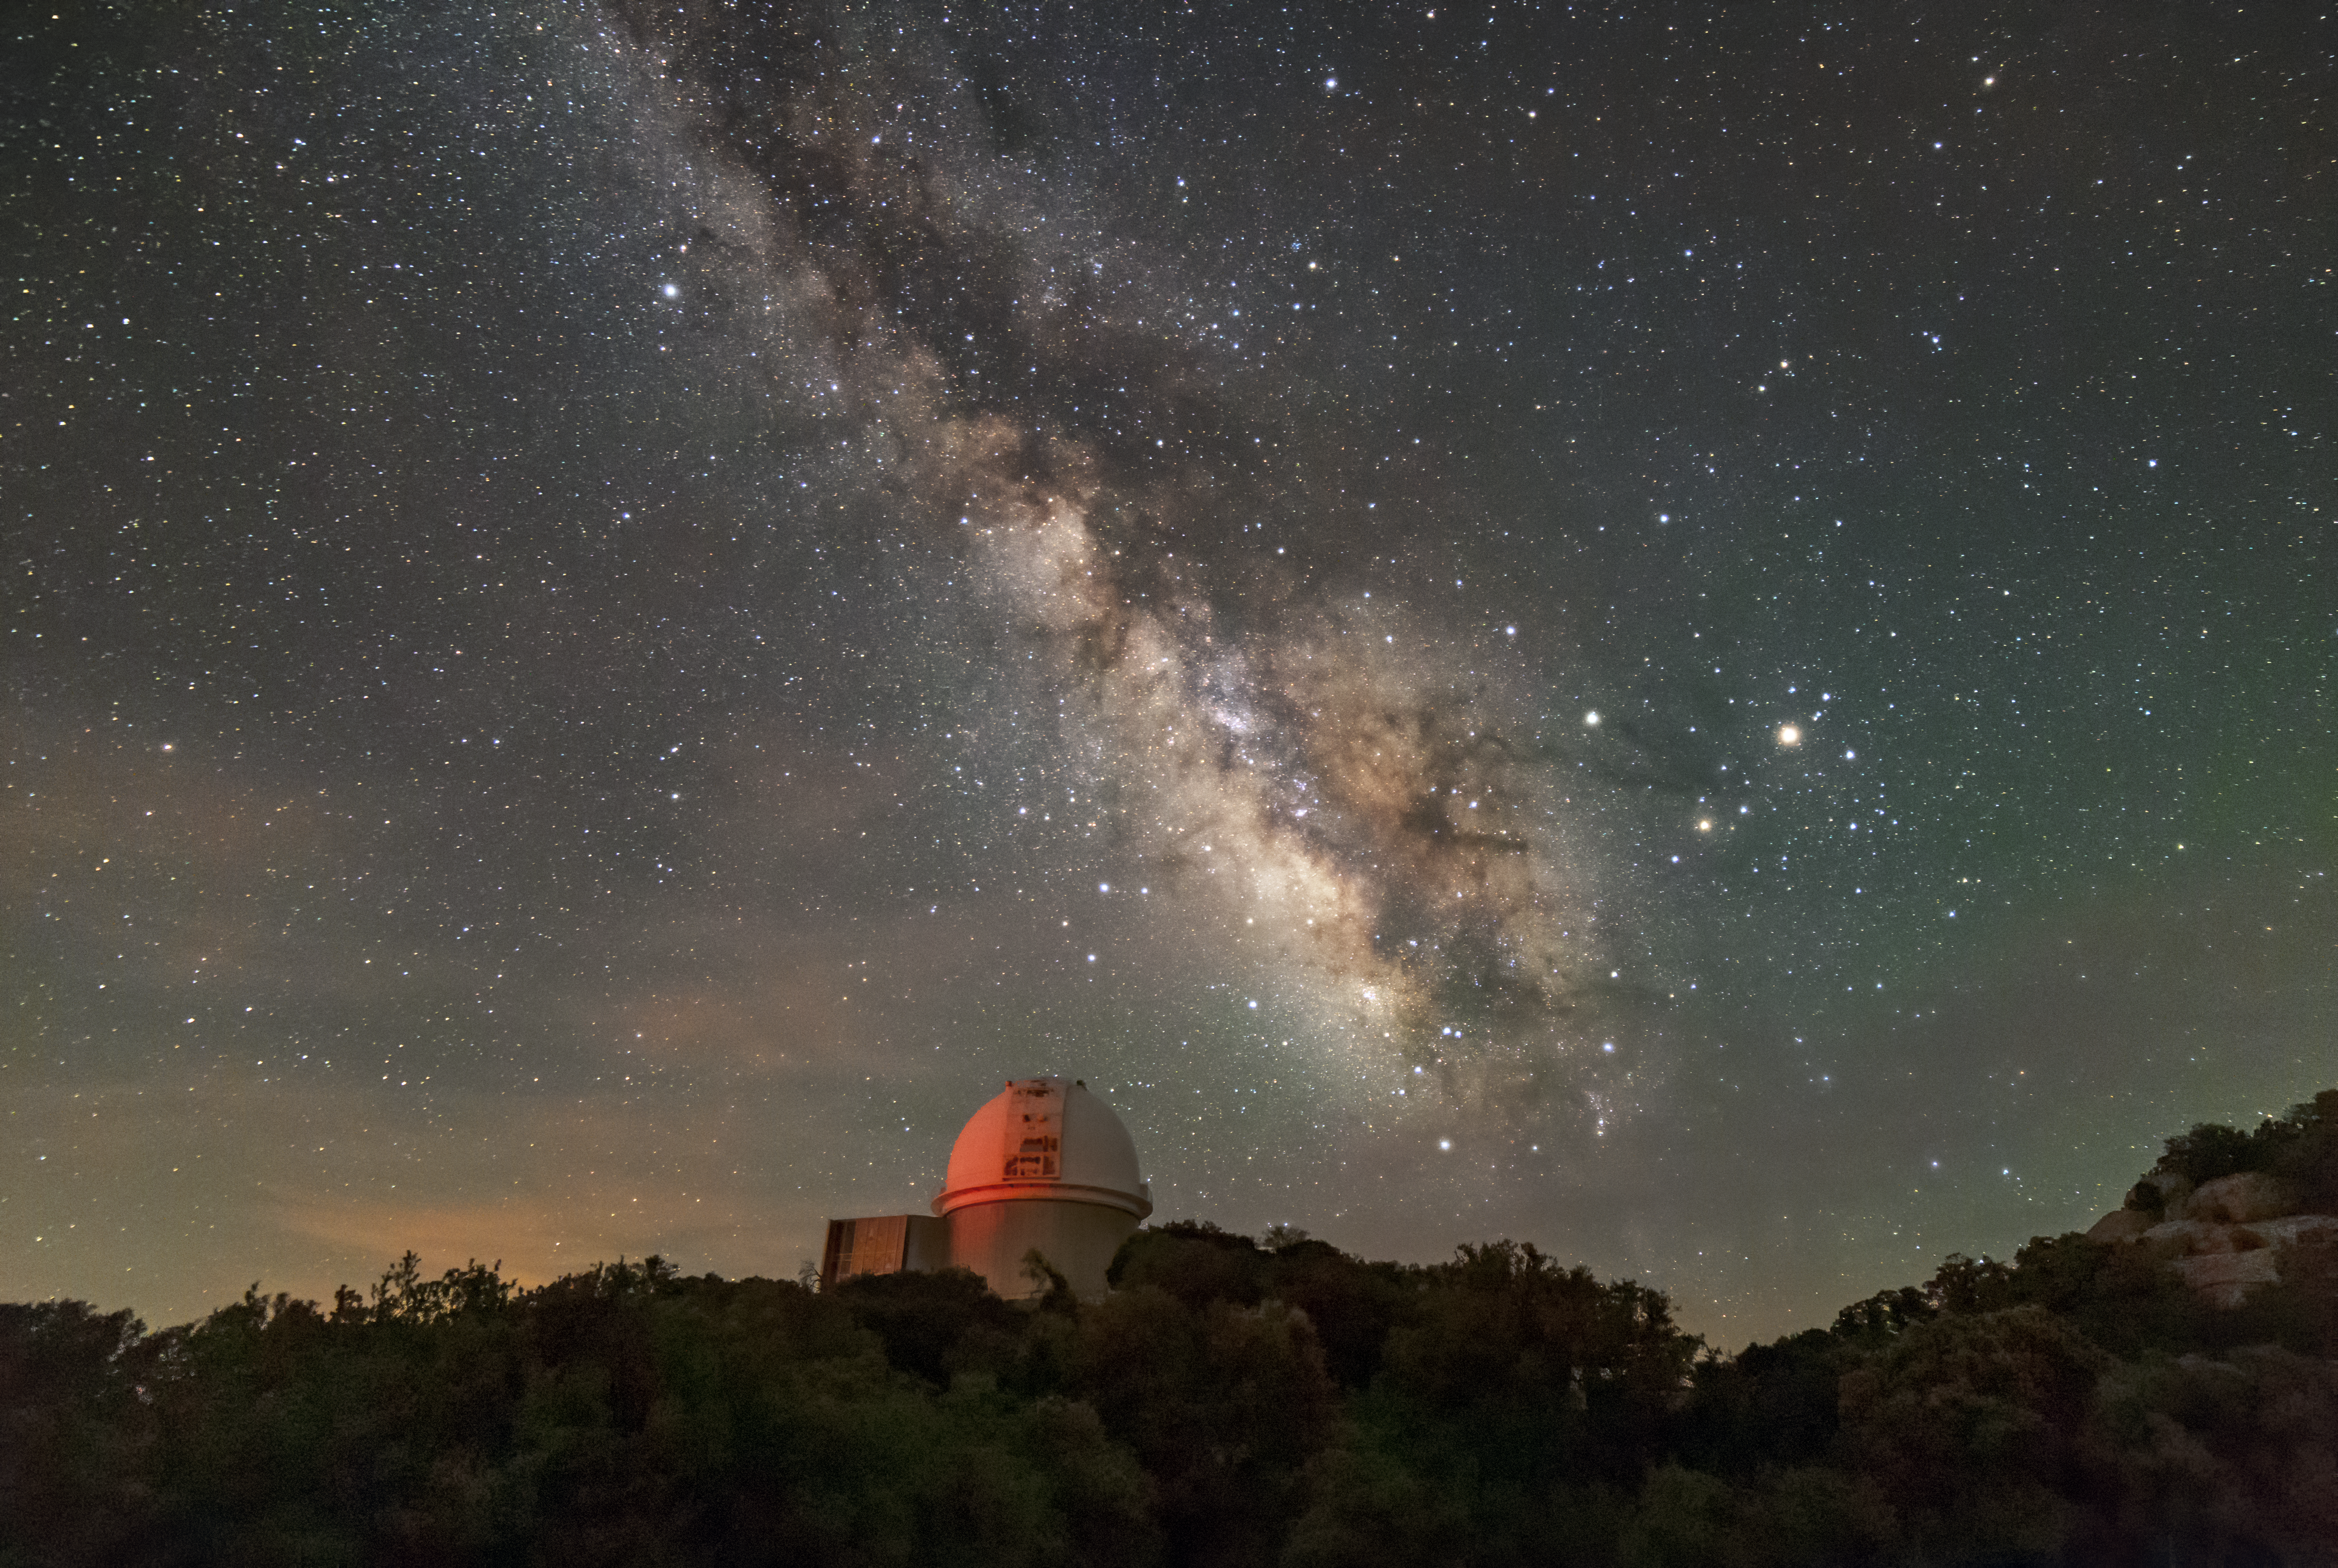

Larger than Life

We are so accustomed to skies full of light pollution that this photograph of the Milky Way appears almost unreal in its vividness. It was taken at the site of the KPNO 2.1-meter Telescope of the Kitt Peak National Observatory, a Program of NSF NOIRLab. The locations for advanced telescopes are chosen based on several key criteria: the lack of artificial light sources nearby, an arid environment, and clear skies. Not only do these conditions facilitate science-quality telescopic observations, but they make for extraordinary astrophotography.

Credit: KPNO/NOIRLab/NSF/AURA/R.T. Sparks